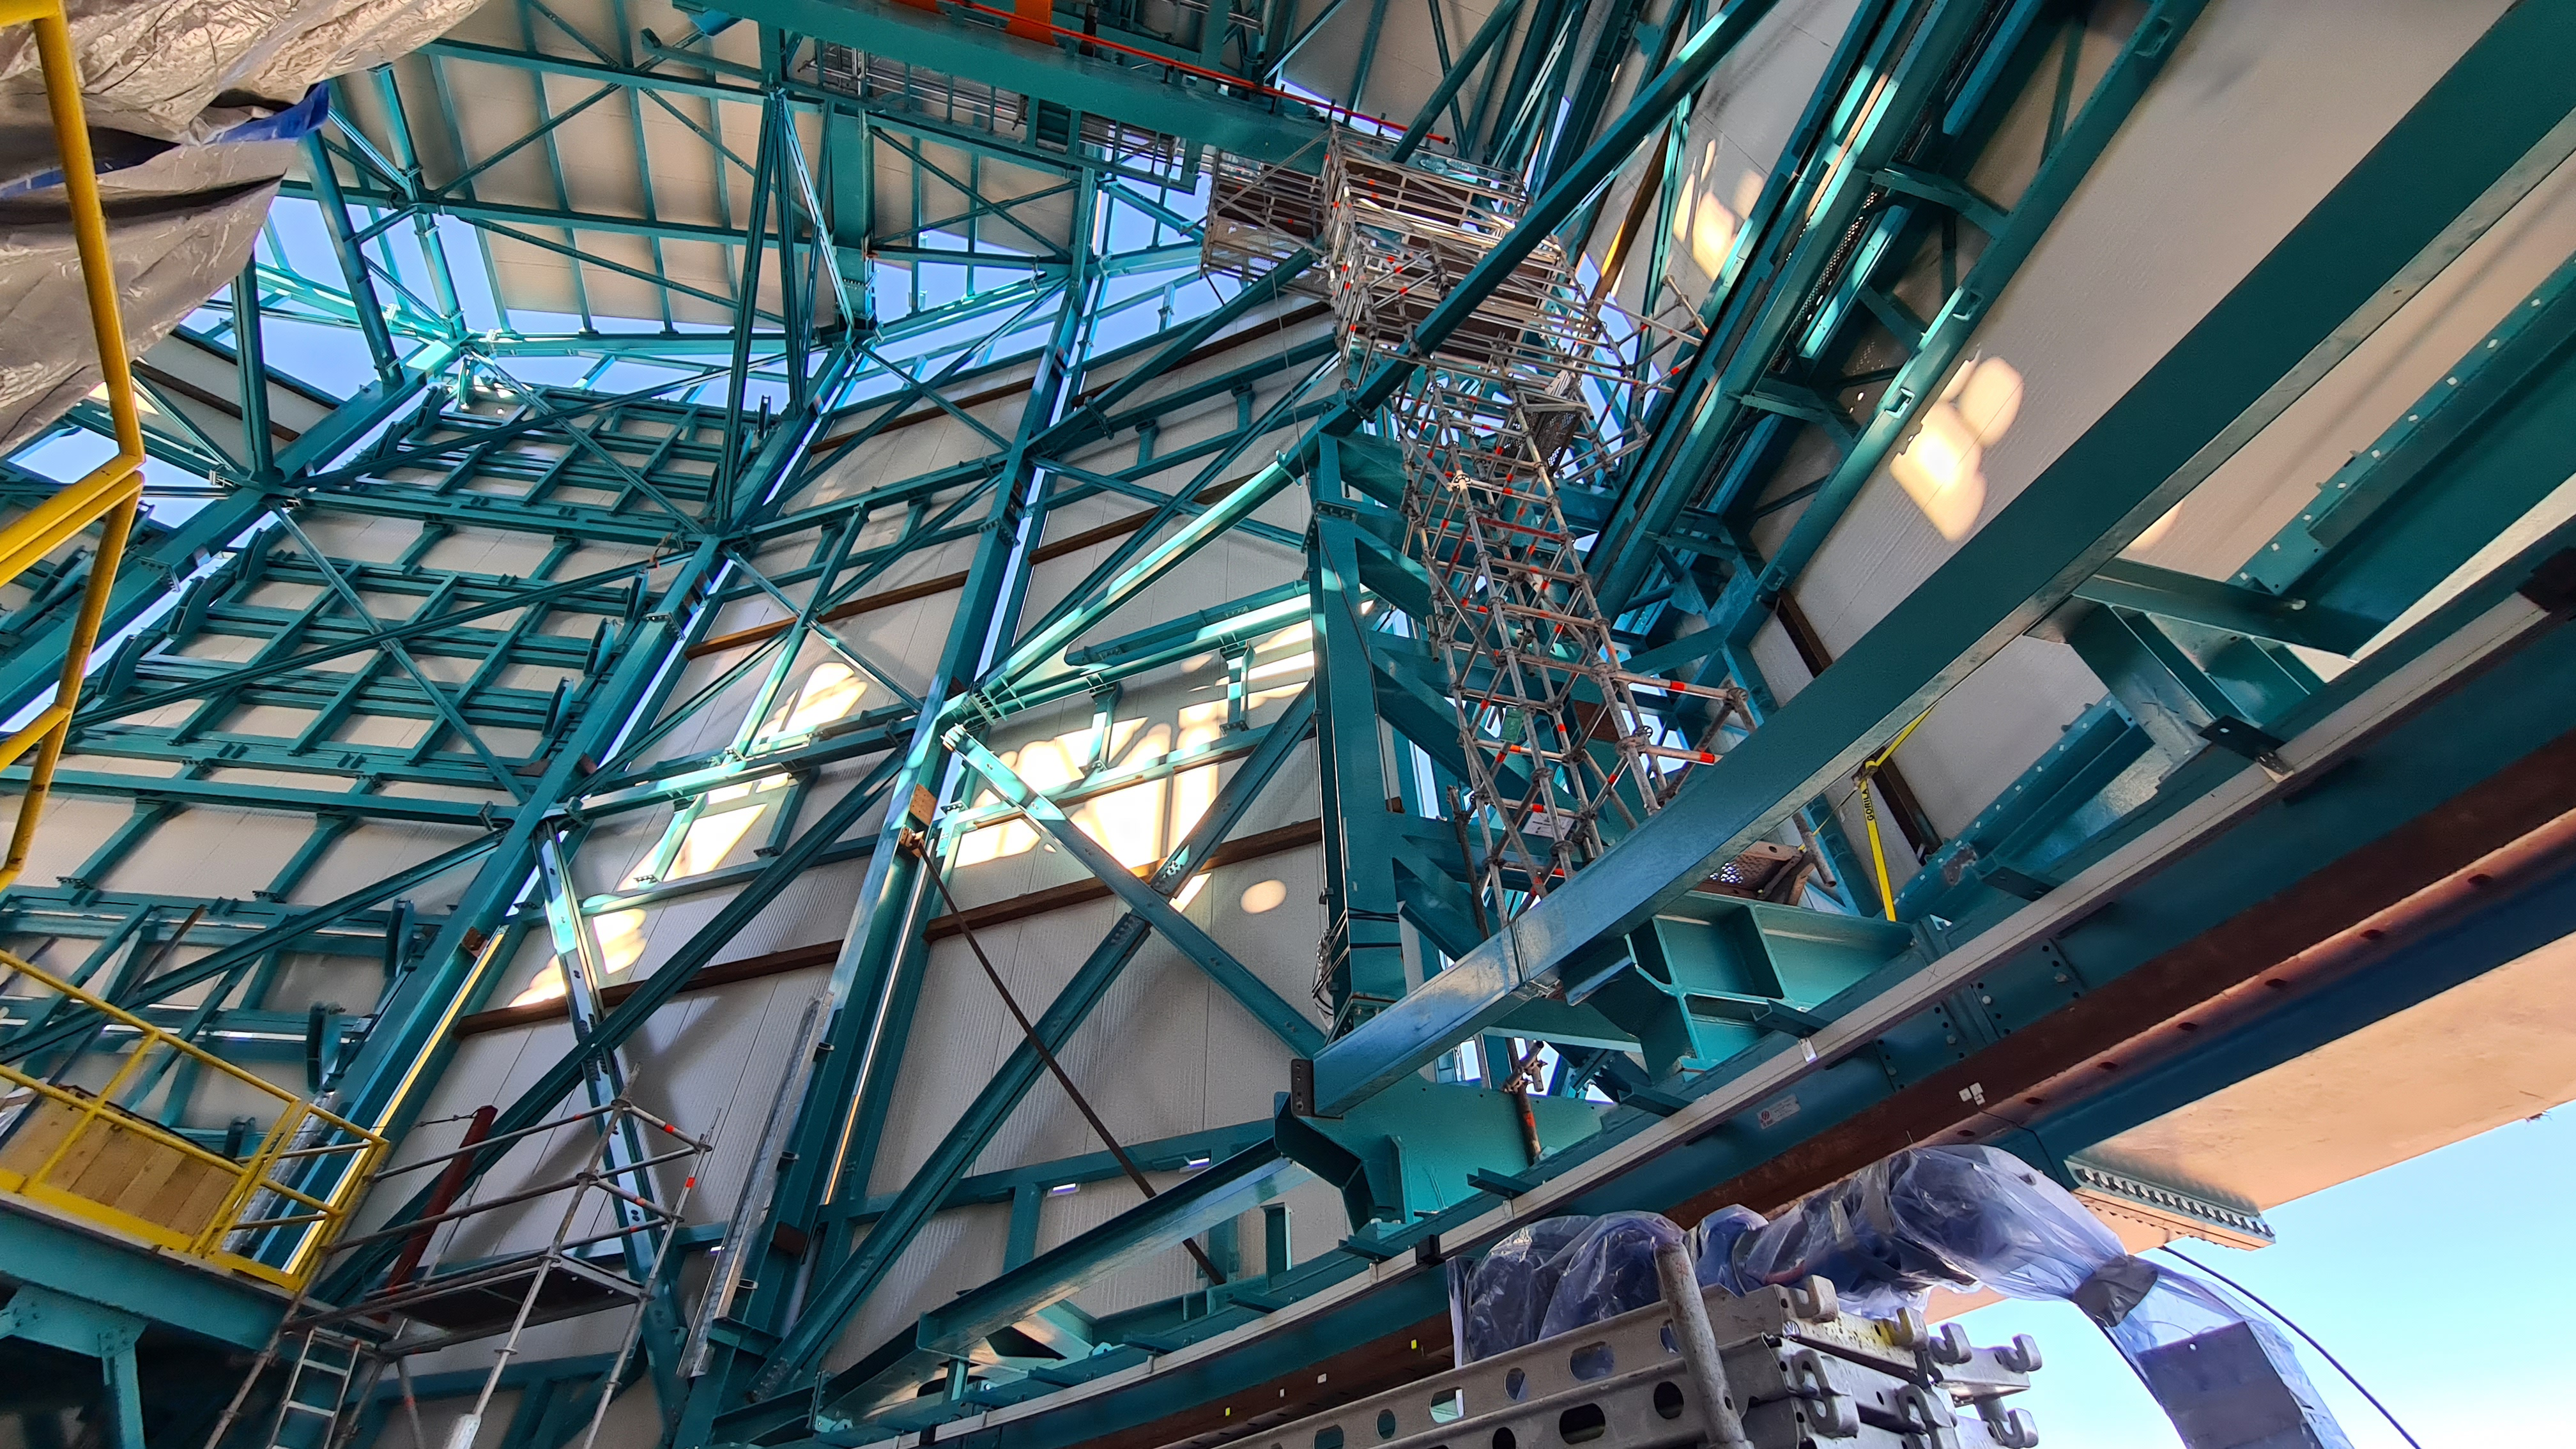

Summit Inspection May 26, 2020

A regular inspection of the Cerro Pachón construction site took place on May 26th. This visit included more work on the Dome and a detailed inspection of Telescope Mount Assembly (TMA) stored materials, as requested by TMA vendor Asturfeito.

Credit: Rubin Observatory/NSF/AURA